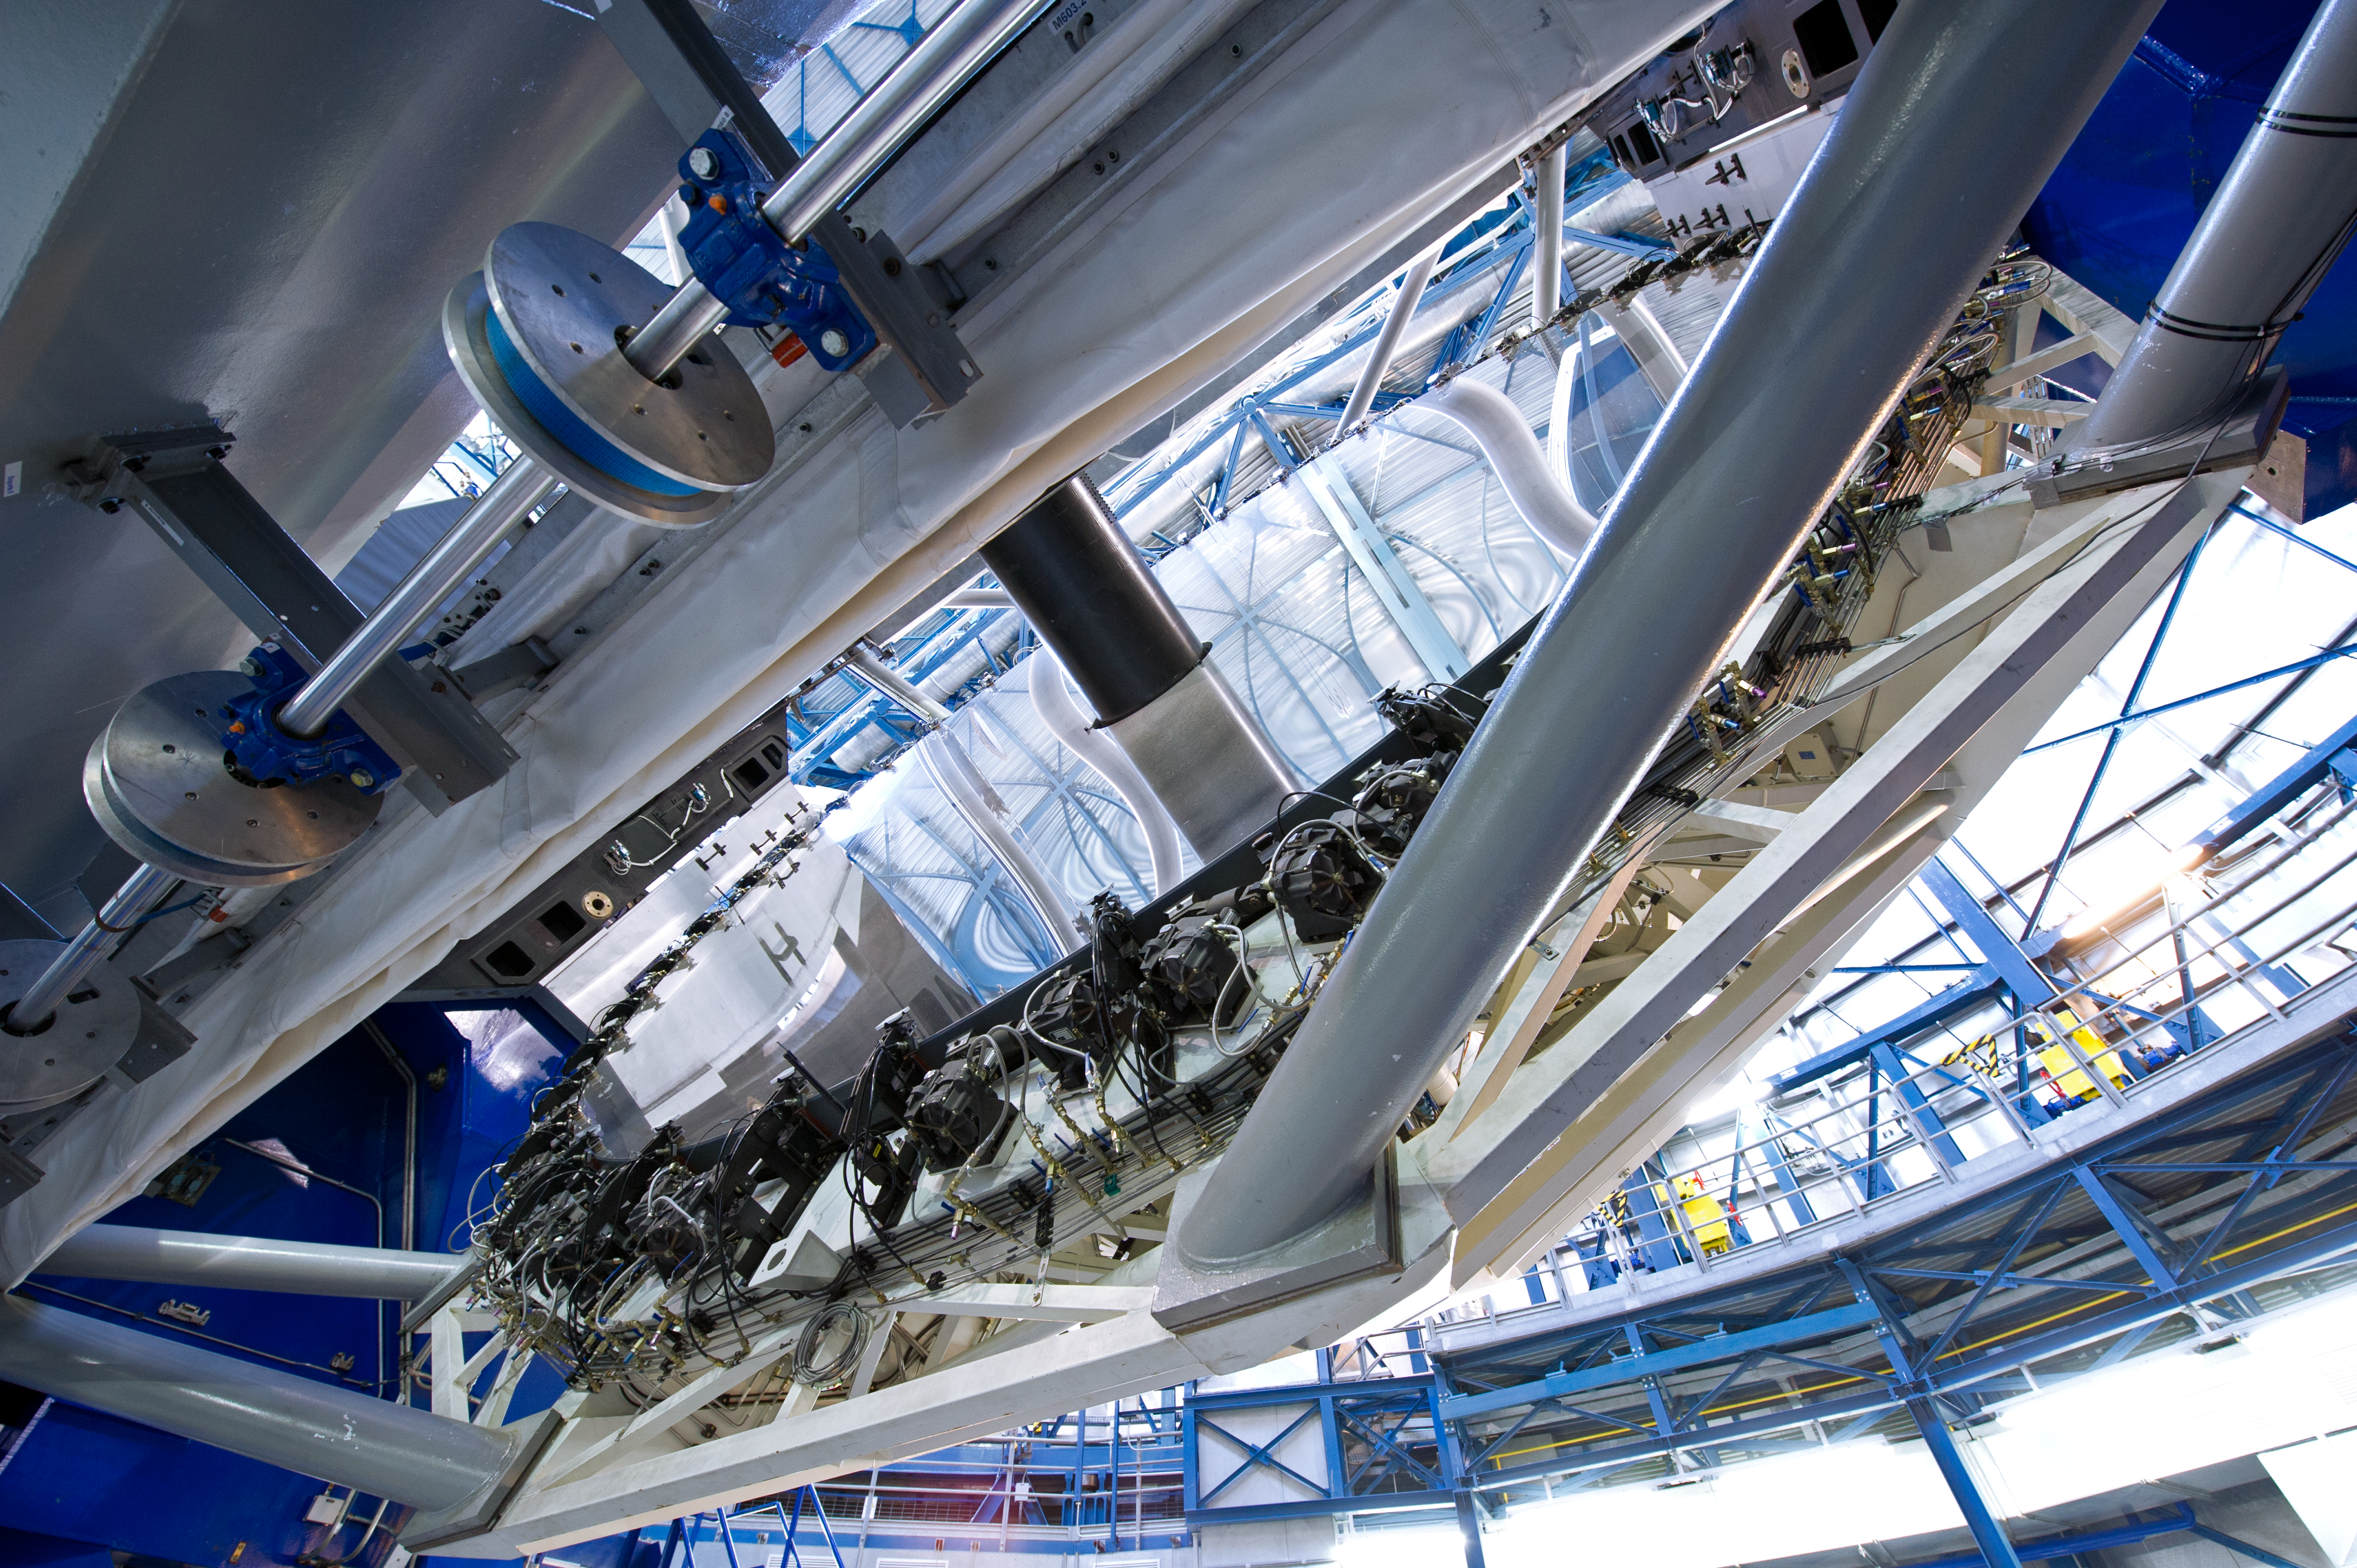

Inside a Unit Telescope

A rare glimpse inside a VLT Unit Telescope.

Credit: ESO/C. Malin